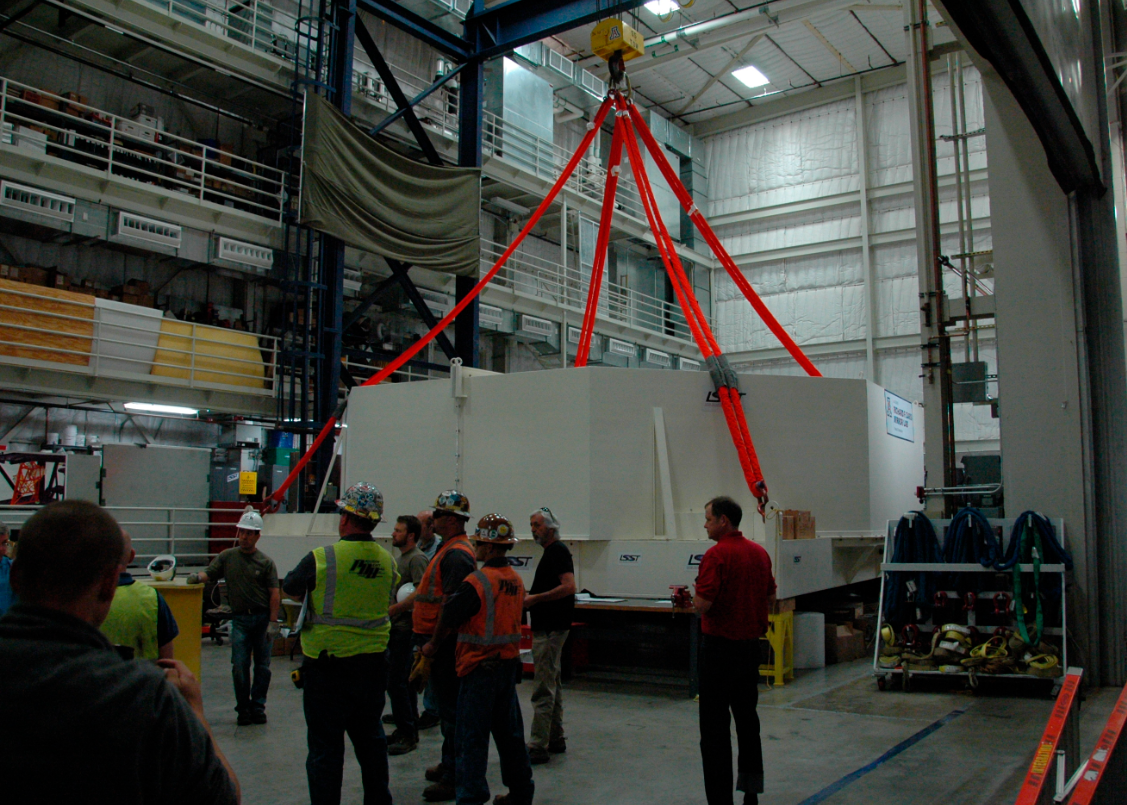

Primary/Tertiary Mirror (M1M3) moved from Mirror Lab to Storage

On May 19, 2015, the completed LSST Primary/Tertiary Mirror (M1M3) was safely moved from the UA’s Richard F. Caris Mirror Lab (formerly SOML) to long-term secure storage at Tucson International Airport. Contractor Precision Heavy Haul executed the eight-mile, three-hour move under the supervision of LSST technical and safety personnel. The mirror move is the culmination of years of hard work and dedication from the LSST technical team, the mirror lab, and generous support from the LSST Corporation and private donors.

Credit: Rubin Observatory/NSF/AURA